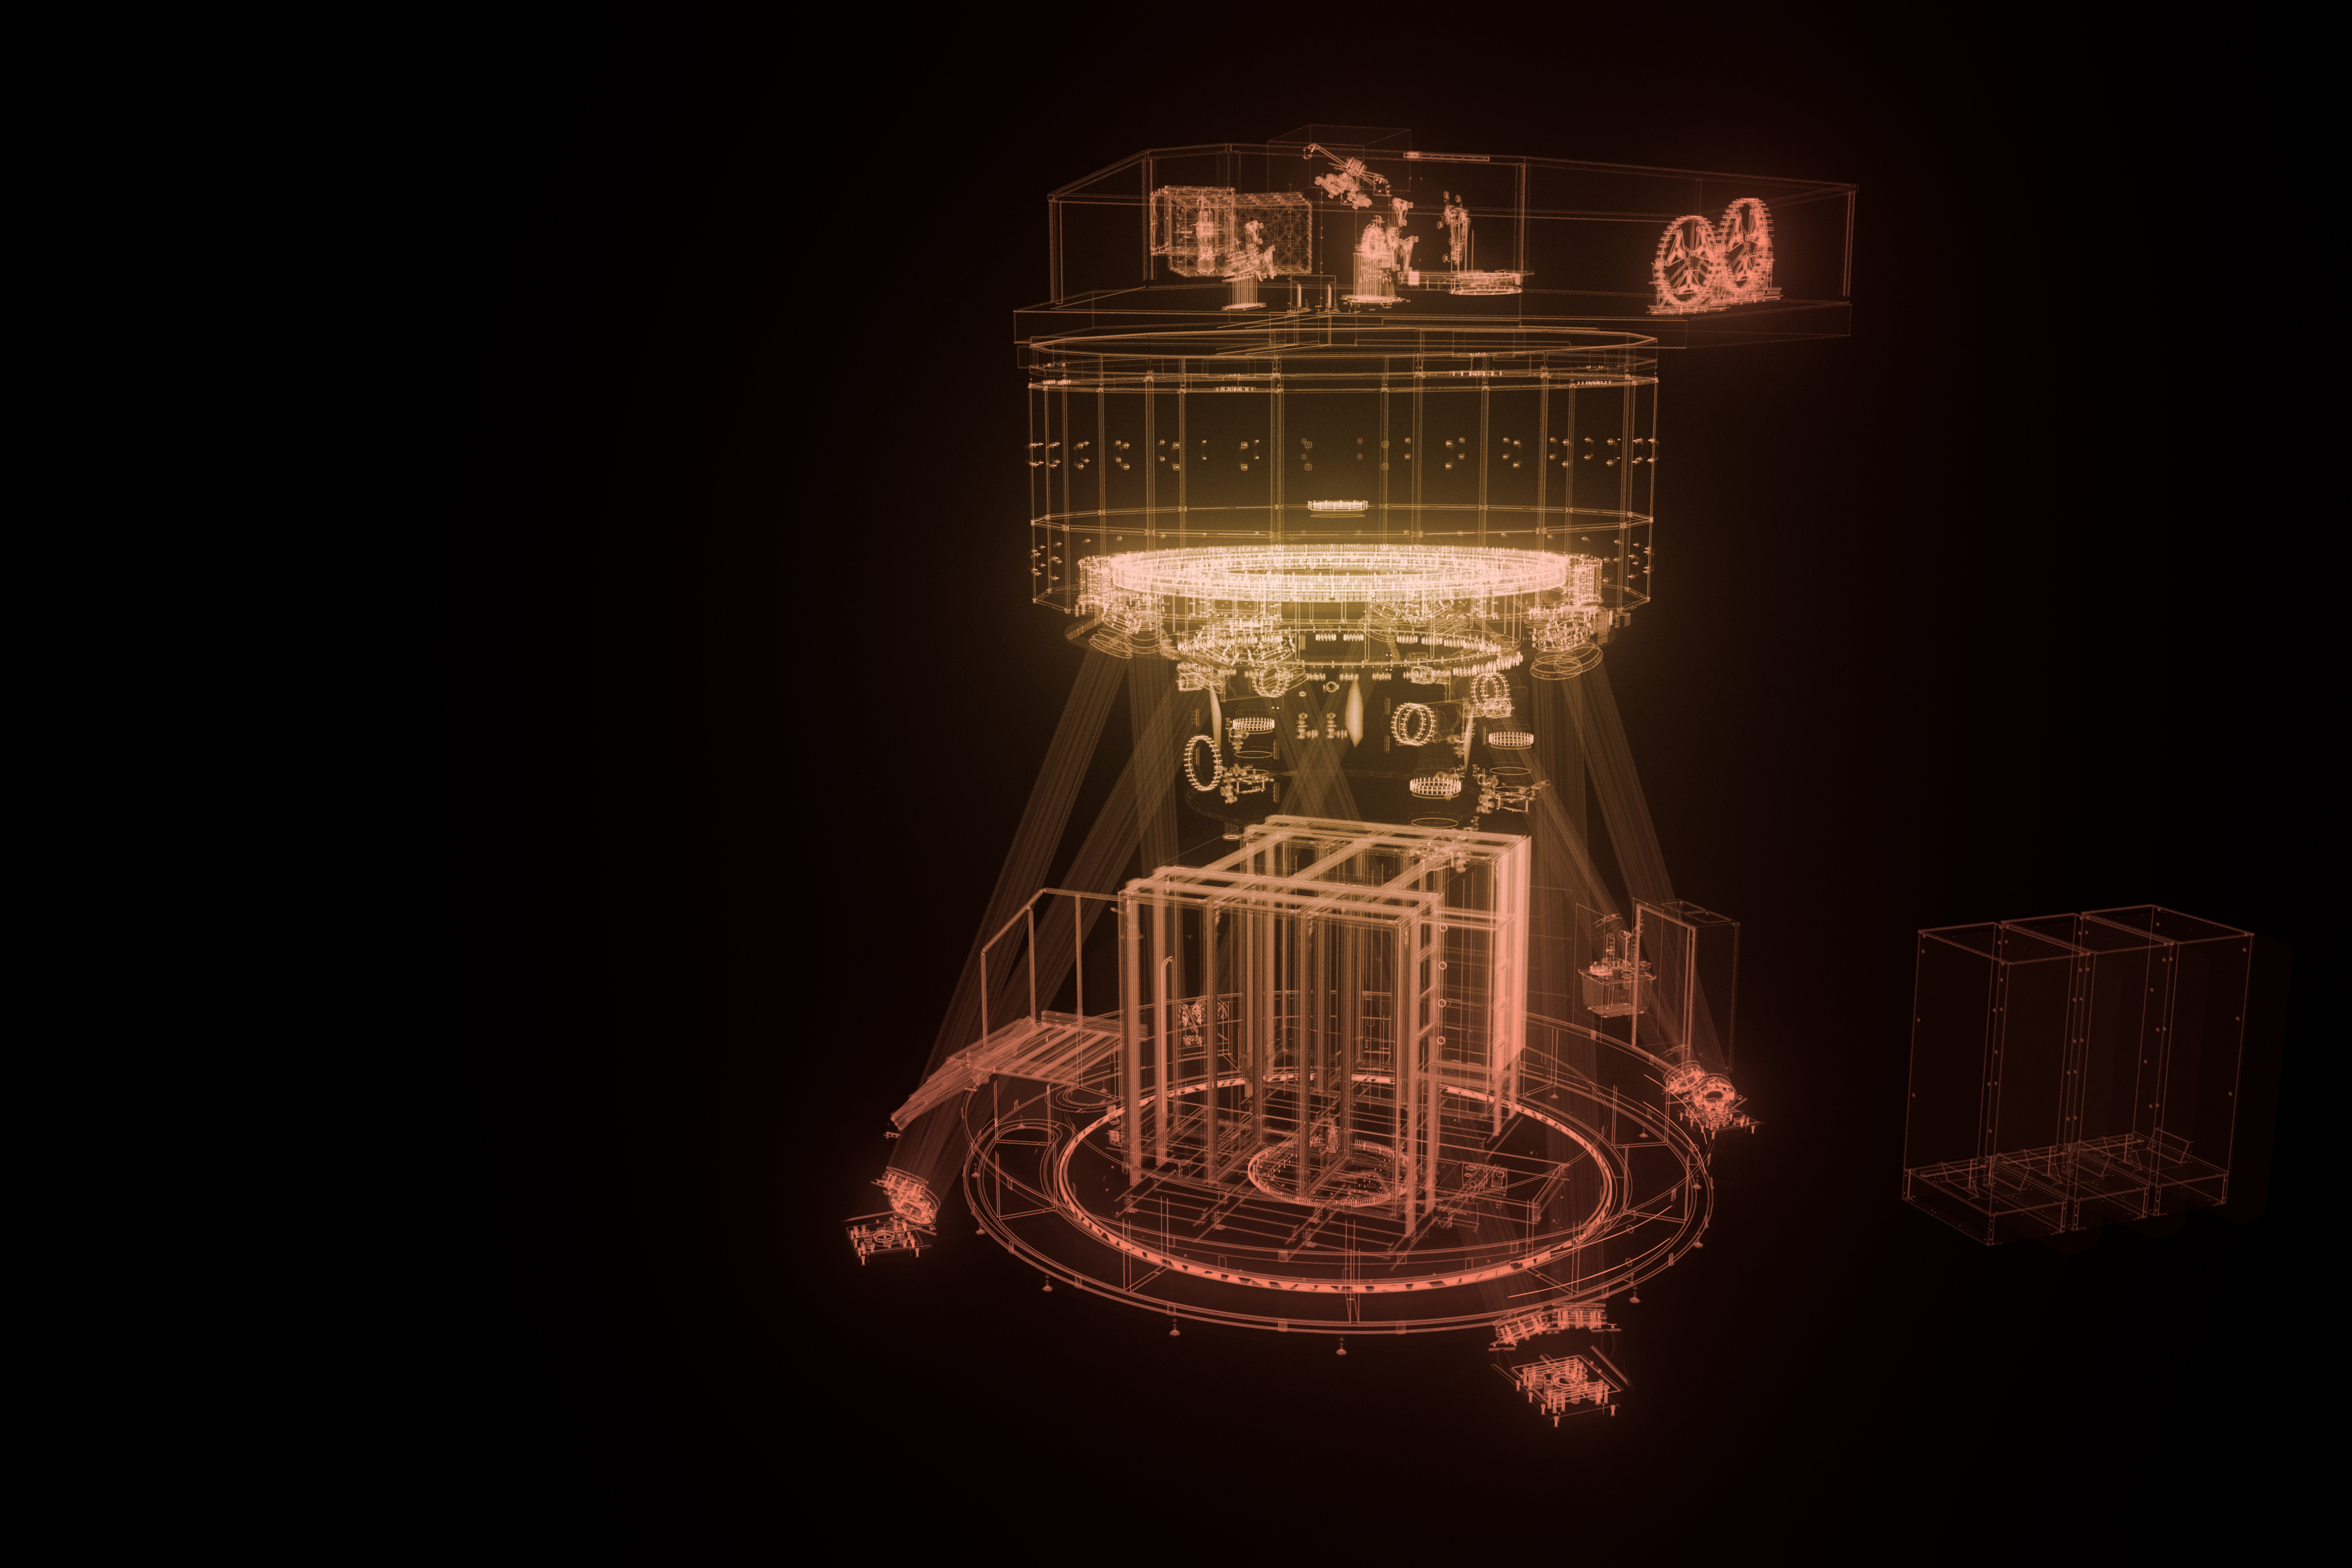

MICADO model

An artistic impression of the computer model of the ELT instrument MICADO.

Credit: ESO